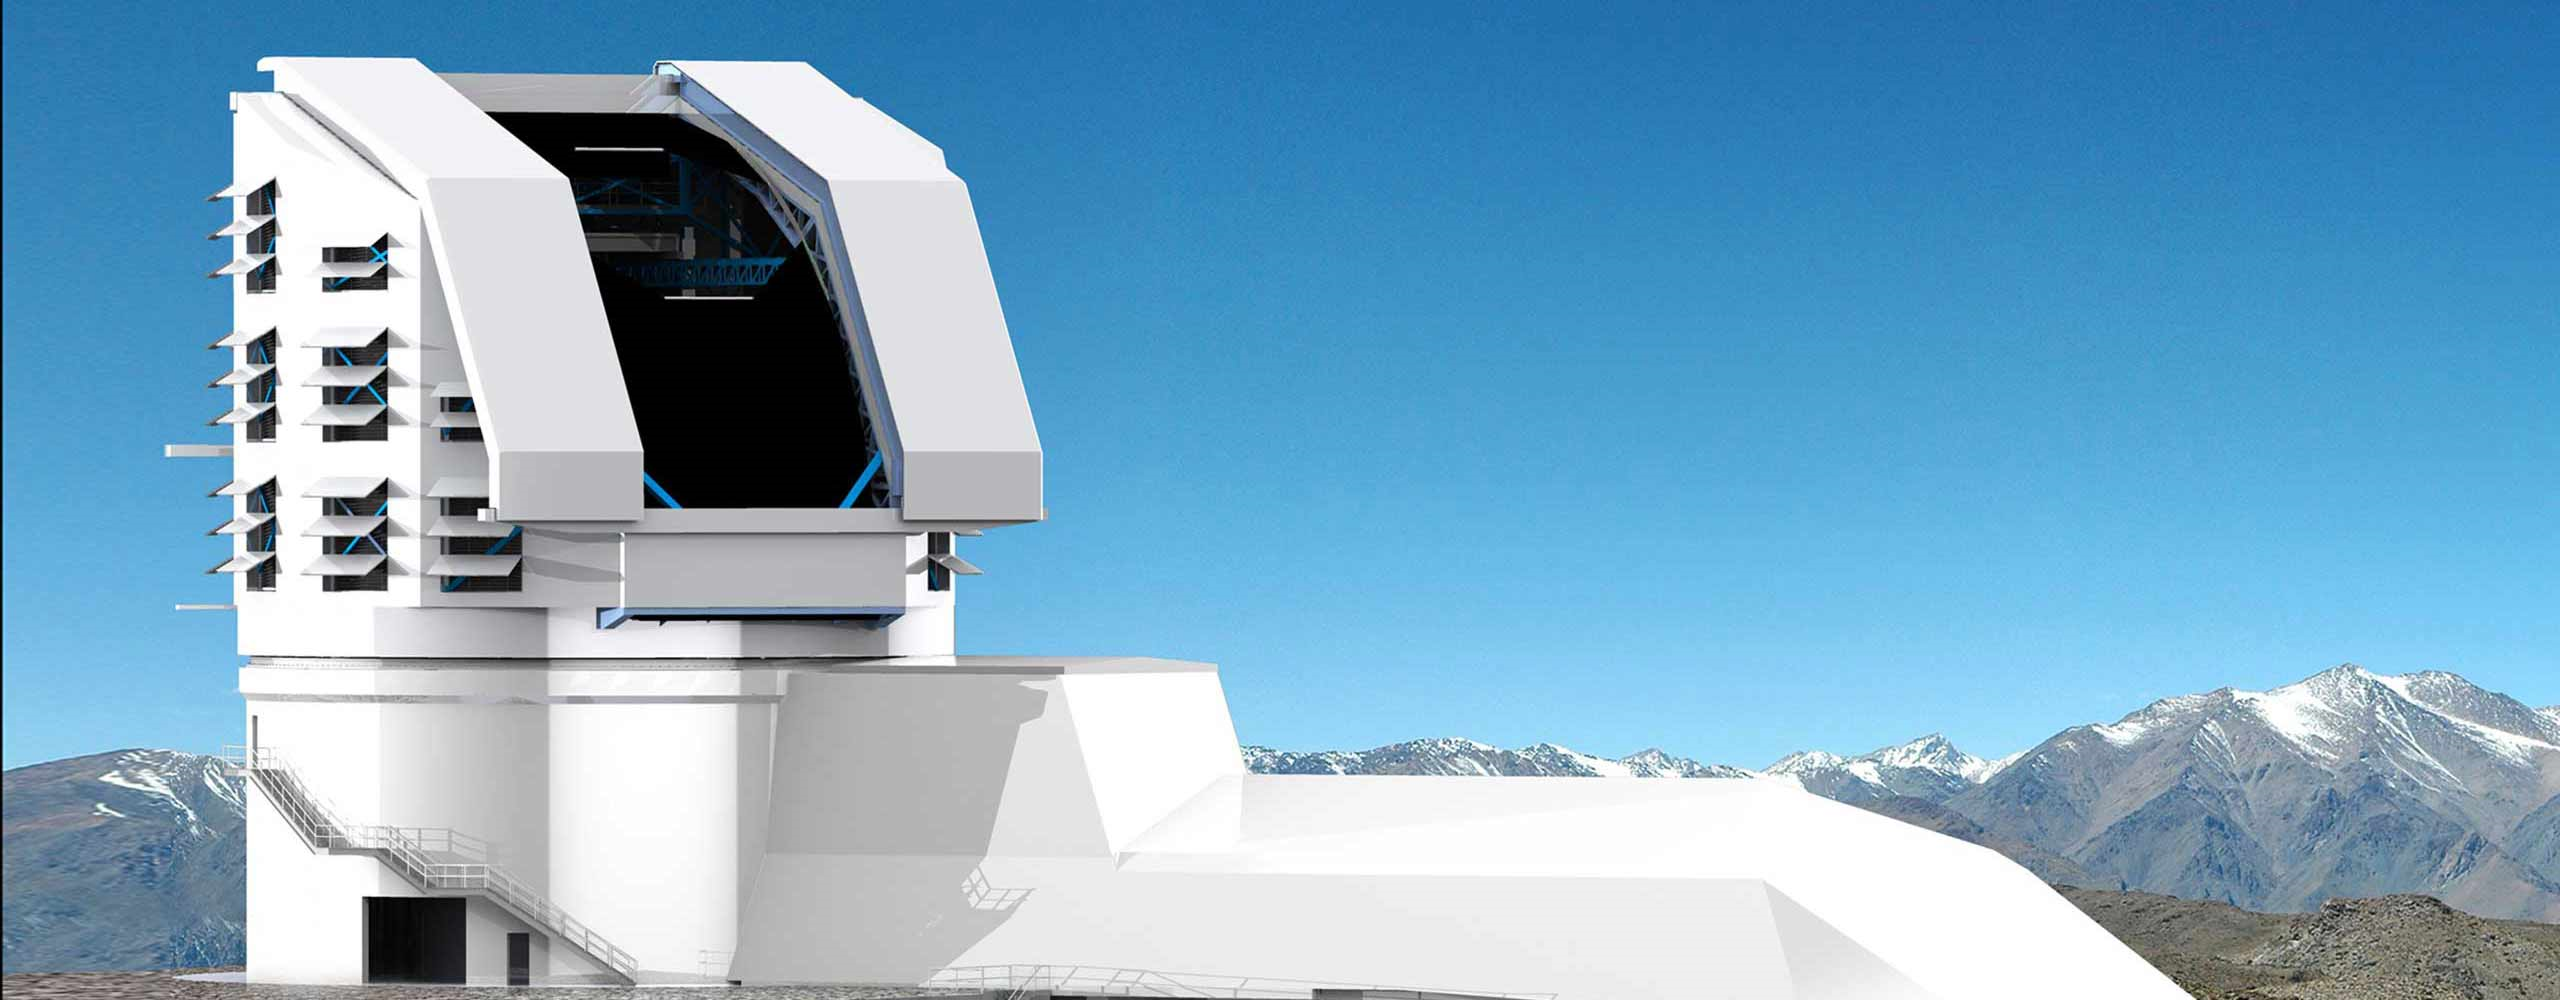

LSST-day

A photograph and rendering mix of the exterior of the Vera C. Rubin Observatory building on Cerro Pachón in Chile.

Credit: Rubin Observatory/NSF/AURA